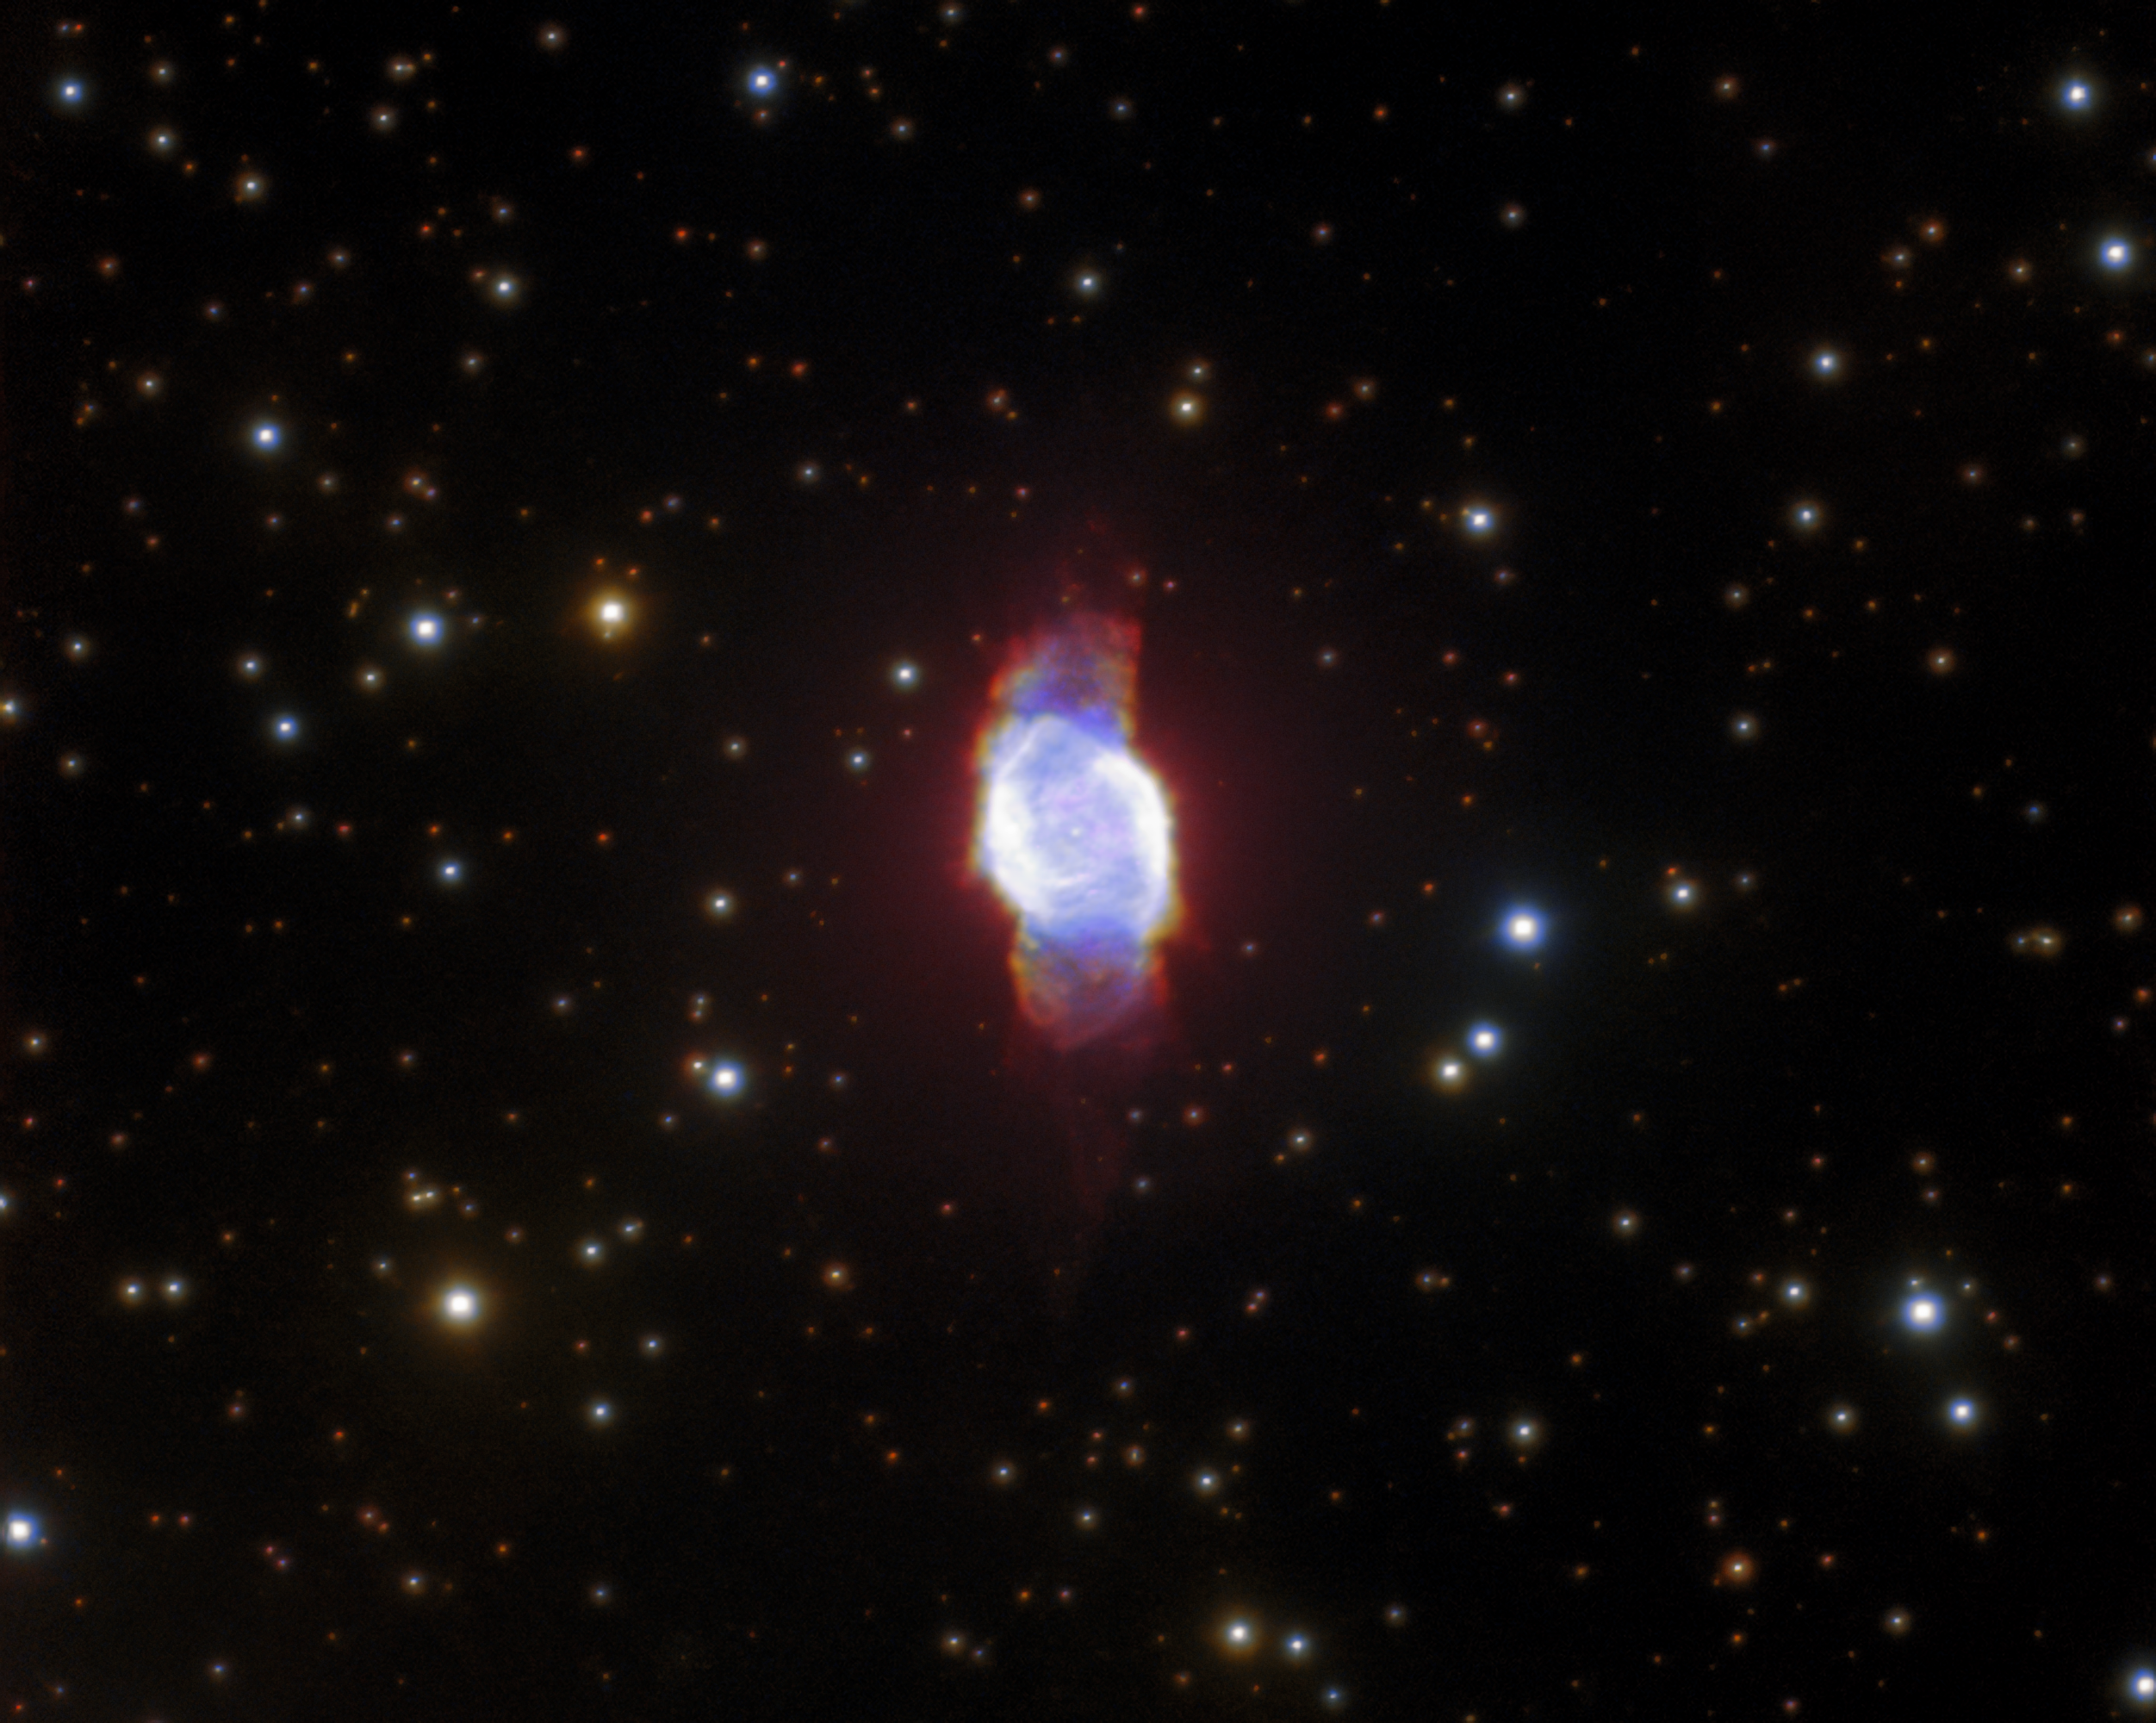

Not a Planet

This gorgeous image resembles an inky patch of space that has been smudged by a giant celestial thumbprint. Actually the object is a planetary nebula named PN M 2-53. It was imaged using the Gemini North telescope of the international Gemini Observatory, a Program of NSF NOIRLab.

Planetary nebulae have a wildly misleading name, as they have nothing to do with planets — or even exoplanets. The misnomer originates from the late 1700s, when astronomers thought that the gaseous structures resembled planets. Planetary nebulae are actually formed by some dying stars, right at the end of their lives. The layers of gas and dust shed by the dying stars are lit by their remaining cores, creating a planetary nebula. Despite its inaccuracy, the name has stuck!

Credit: International Gemini Observatory/NOIRLab/NSF/AURA Acknowledgements: PI: Rafael Andrés Pignata (Universidad Nacional de Córdoba)Image processing: T. A. Rector (University of Alaska Anchorage/NSF NOIRLab), J. Miller (Gemini Observatory/NSF NOIRLab), M. Zamani & D. de Martin (NSF NOIRLab)